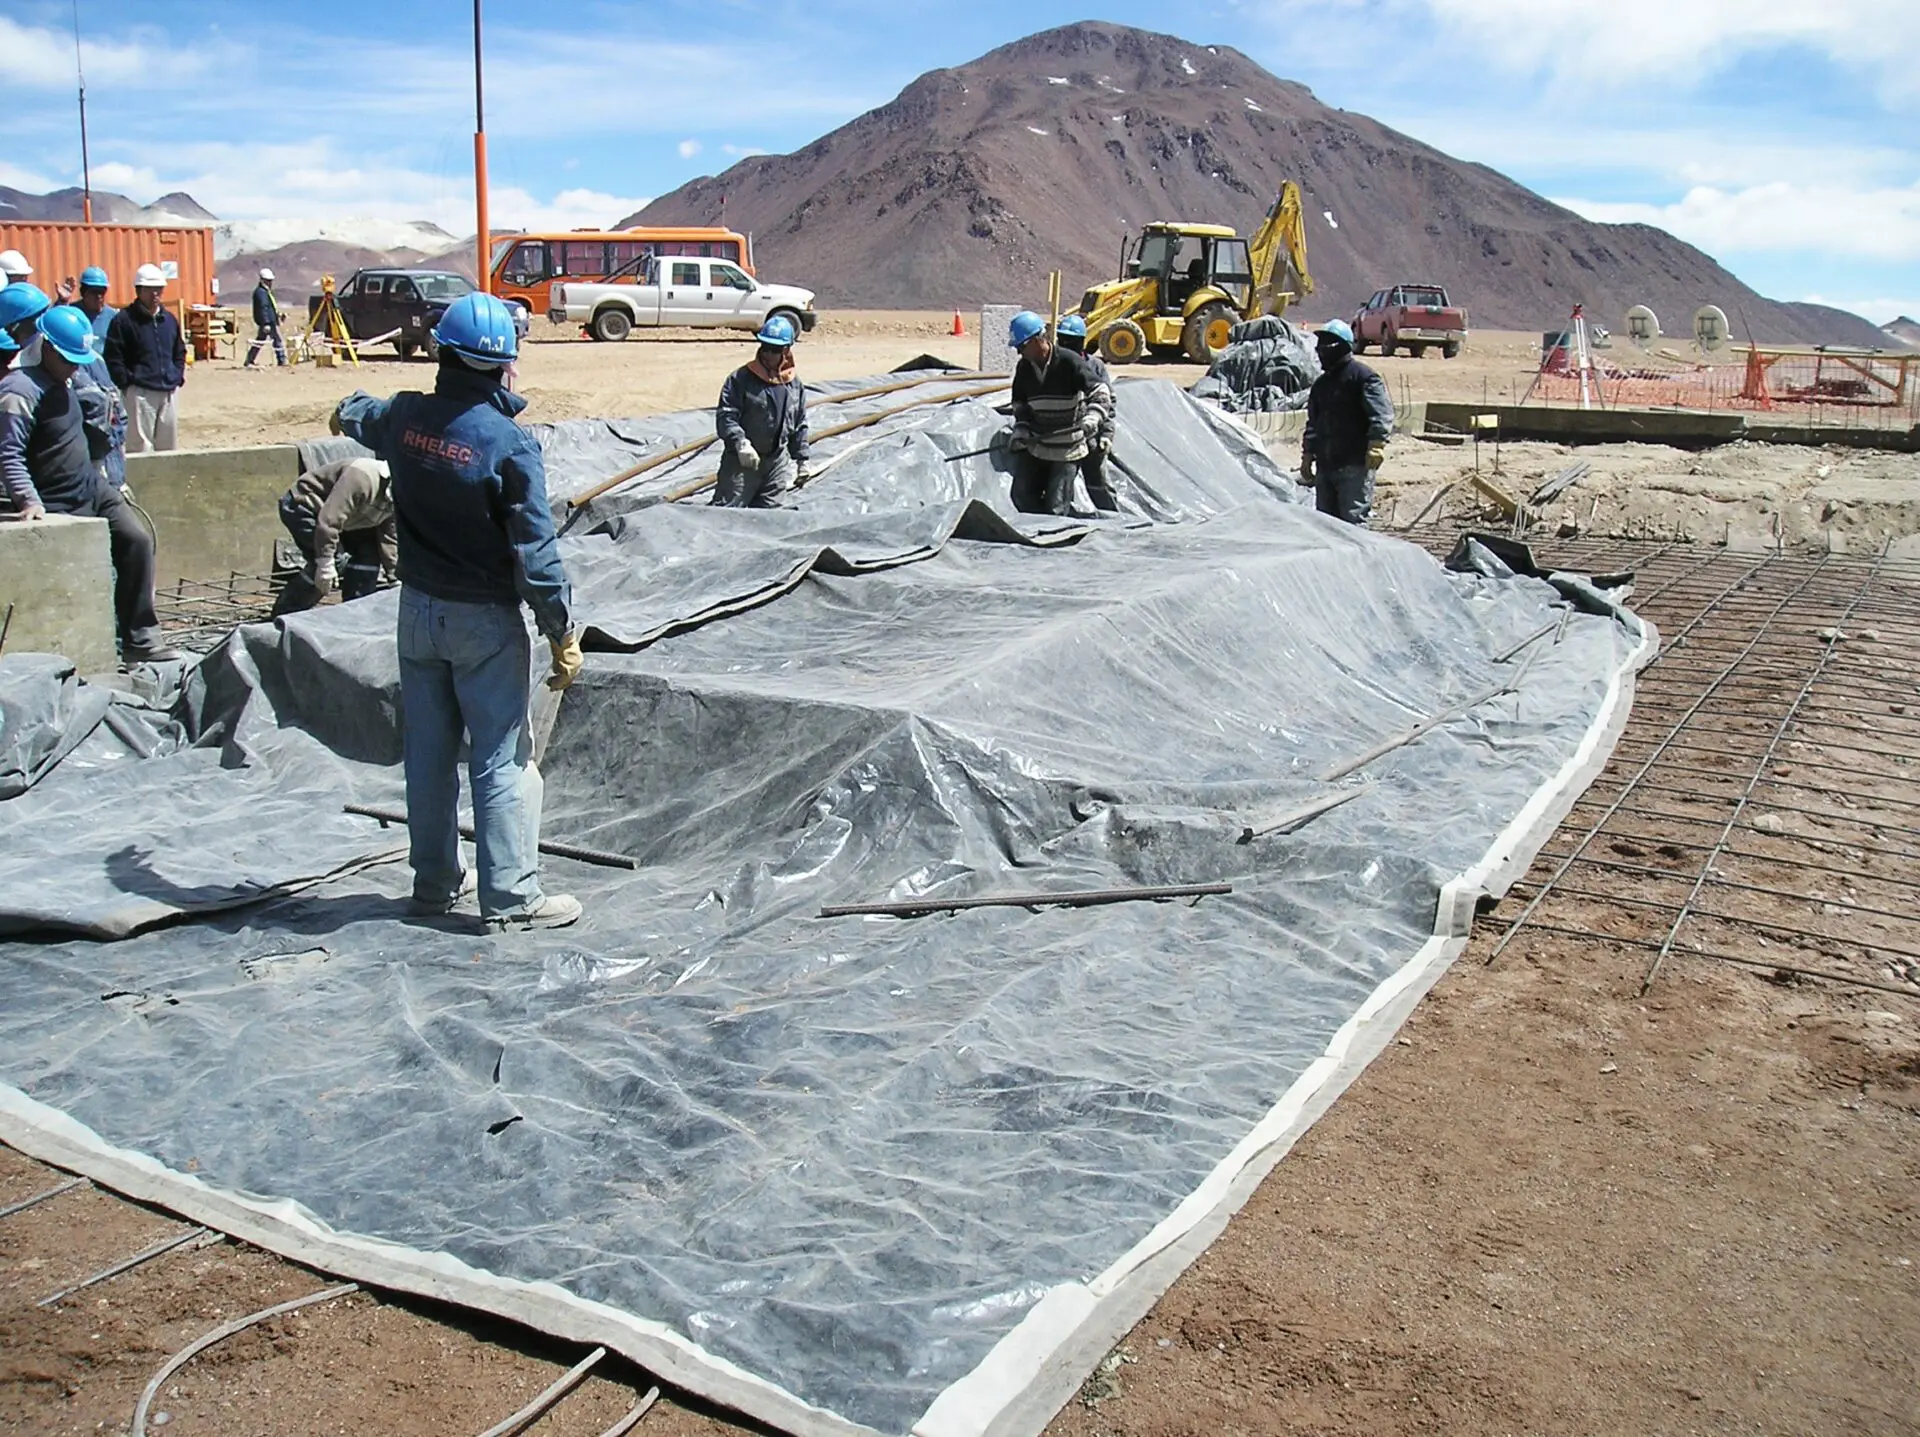

The AOS is one of the highest-altitude buildings

The AOS is one of the highest-altitude buildings in the world. Its construction involved a human effort of proportions.

Credit: ALMA (ESO / NAOJ / NRAO)